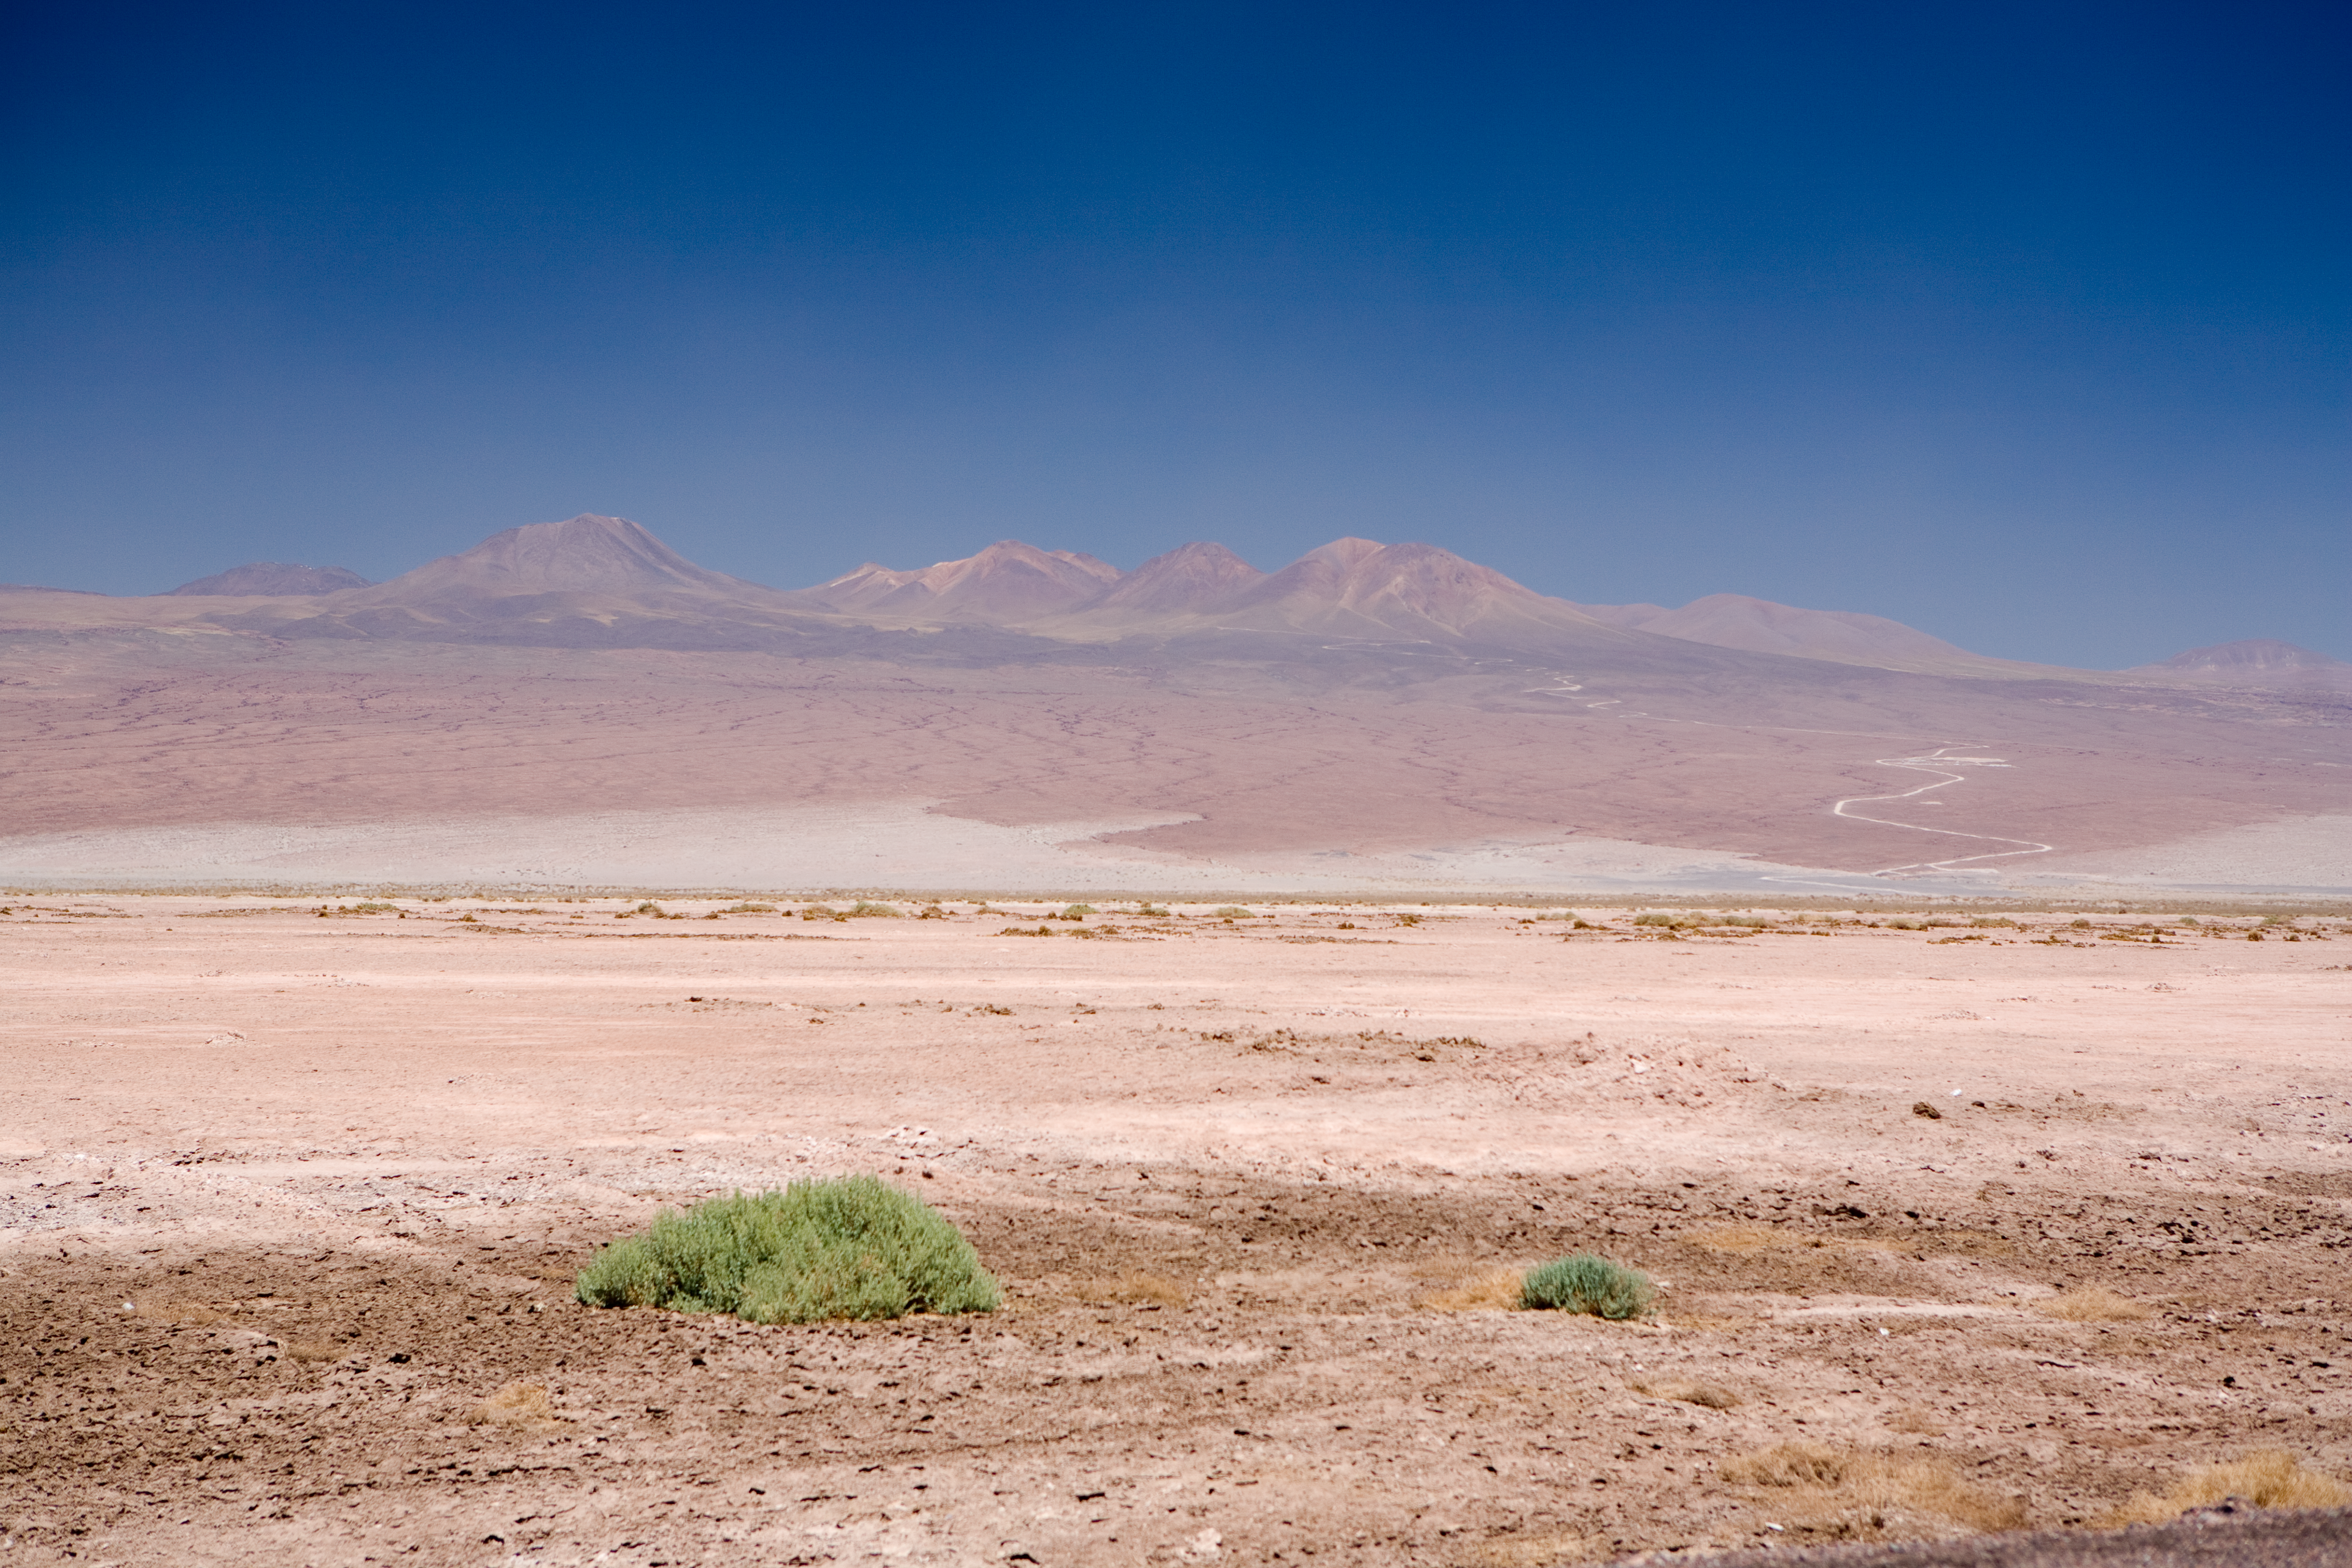

The way to the Chajnantor plateau

The ALMA site seen from the Atacama salt-lake, located at an altitude of 2300 m, due south from San Pedro de Atacama, in the II Region of Chile. To the right side of the image, the road to the ALMA OSF (Operations Support Facility) is visible. The OSF is located at the fourth curve (counting from the bottom), at an altitude of 2900 m. The ALMA AOS (Array Operation Site) is under construction on the Chajnantor plateau, located behind the mountains, at 5000 m altitude. The combination of high altitude and dryness offers the best conditions possible for ground-based observation of the millimetre and submillimetre radiation, strongly absorbed by the water vapour in Earth´s atmosphere.

Credit: ALMA (ESO/NAOJ/NRAO)